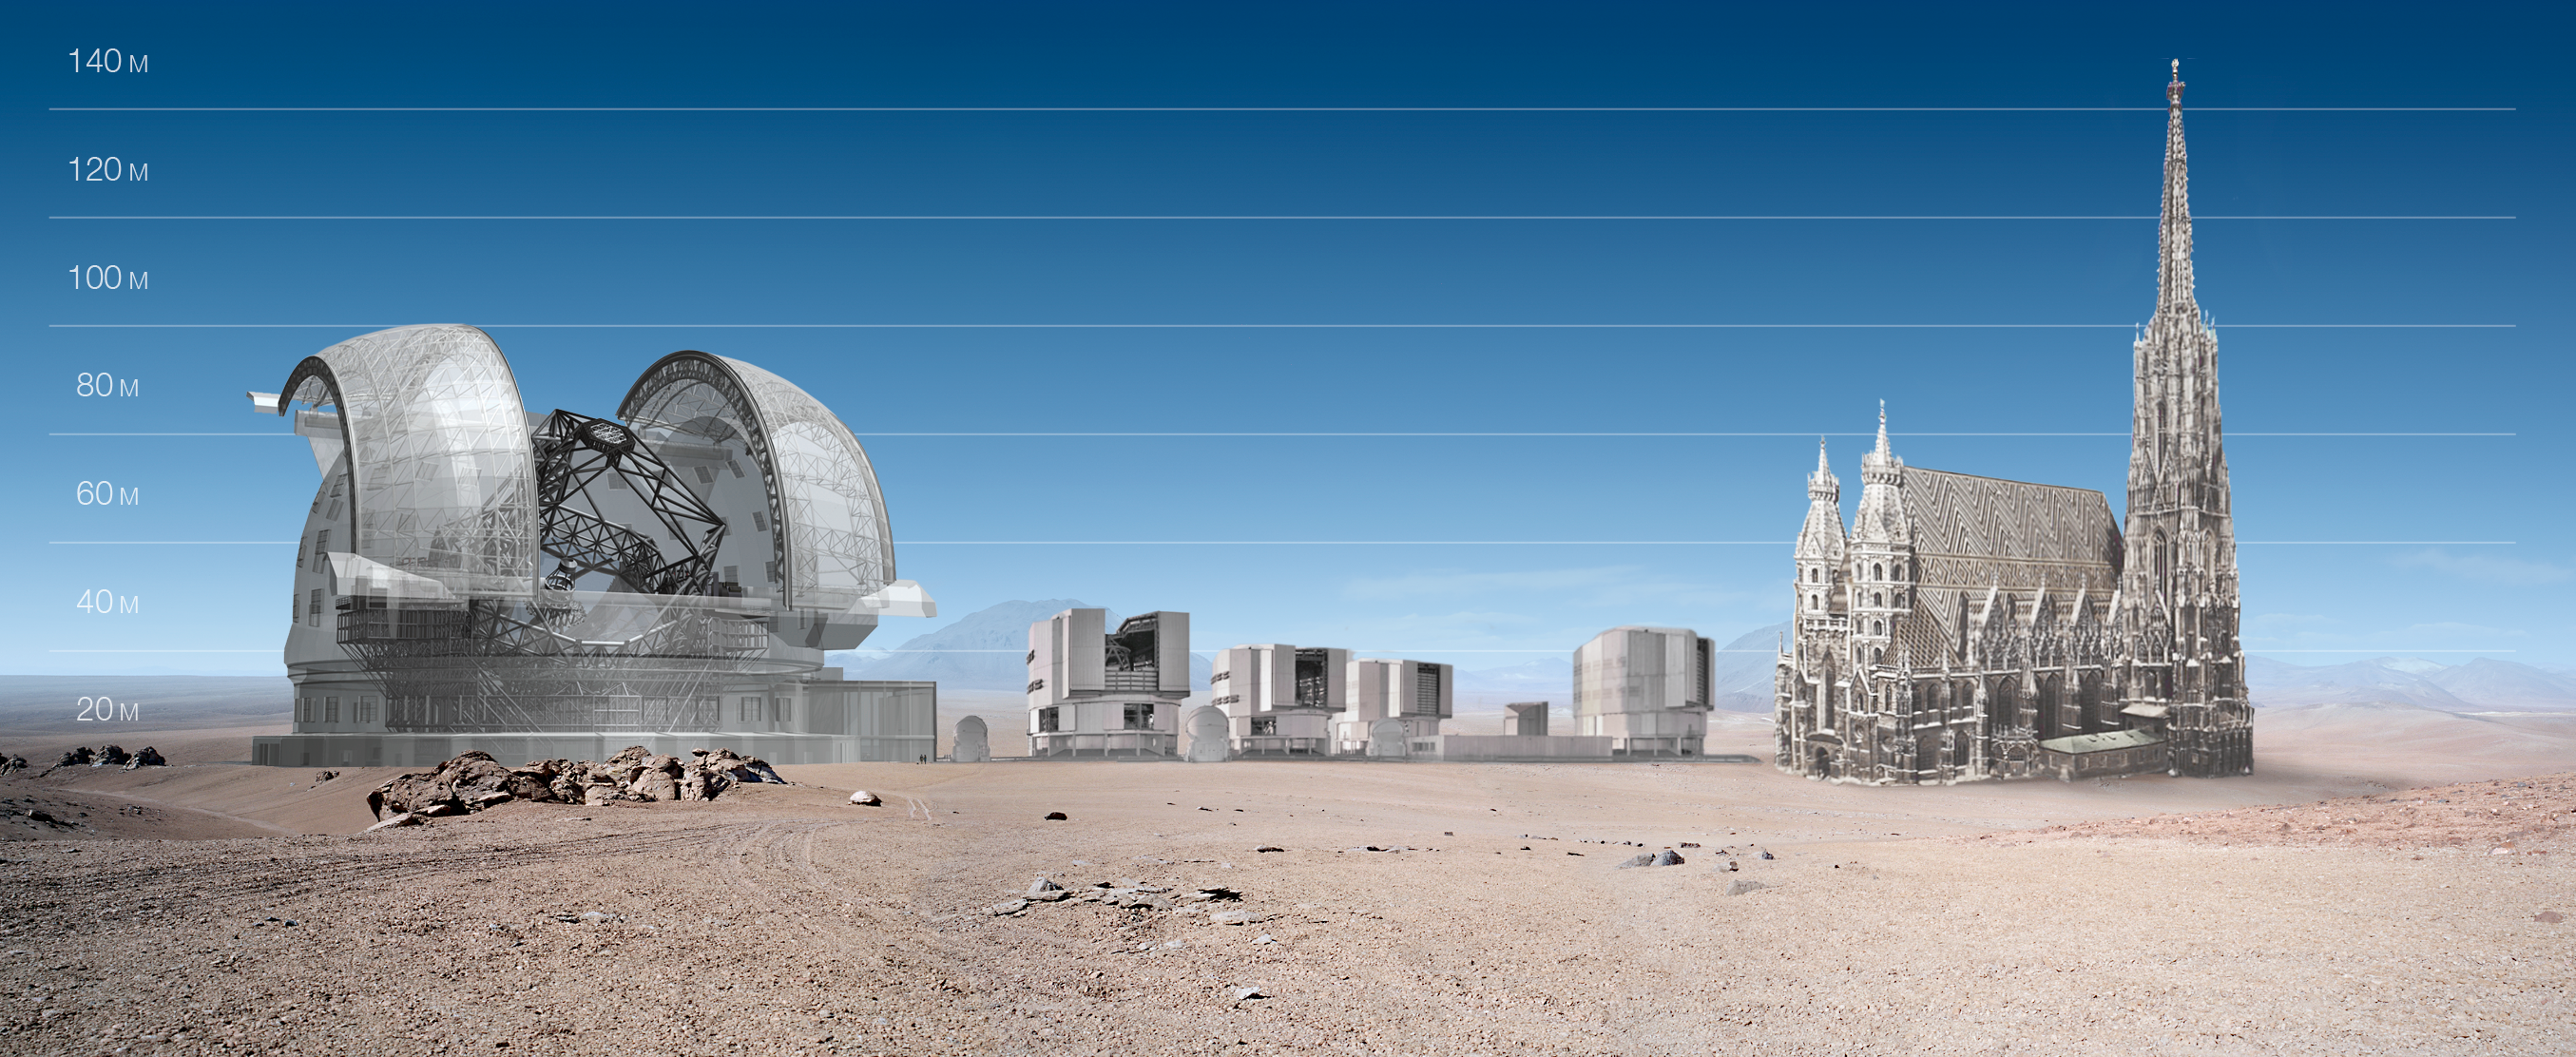

ELT and VLT vs St.Stephan's cathedral

ELT and VLT sizes compared with the St.Stephan's cathedral.

The design for the ELT shown here was published in 2010 and is preliminary.

Credit: ESO